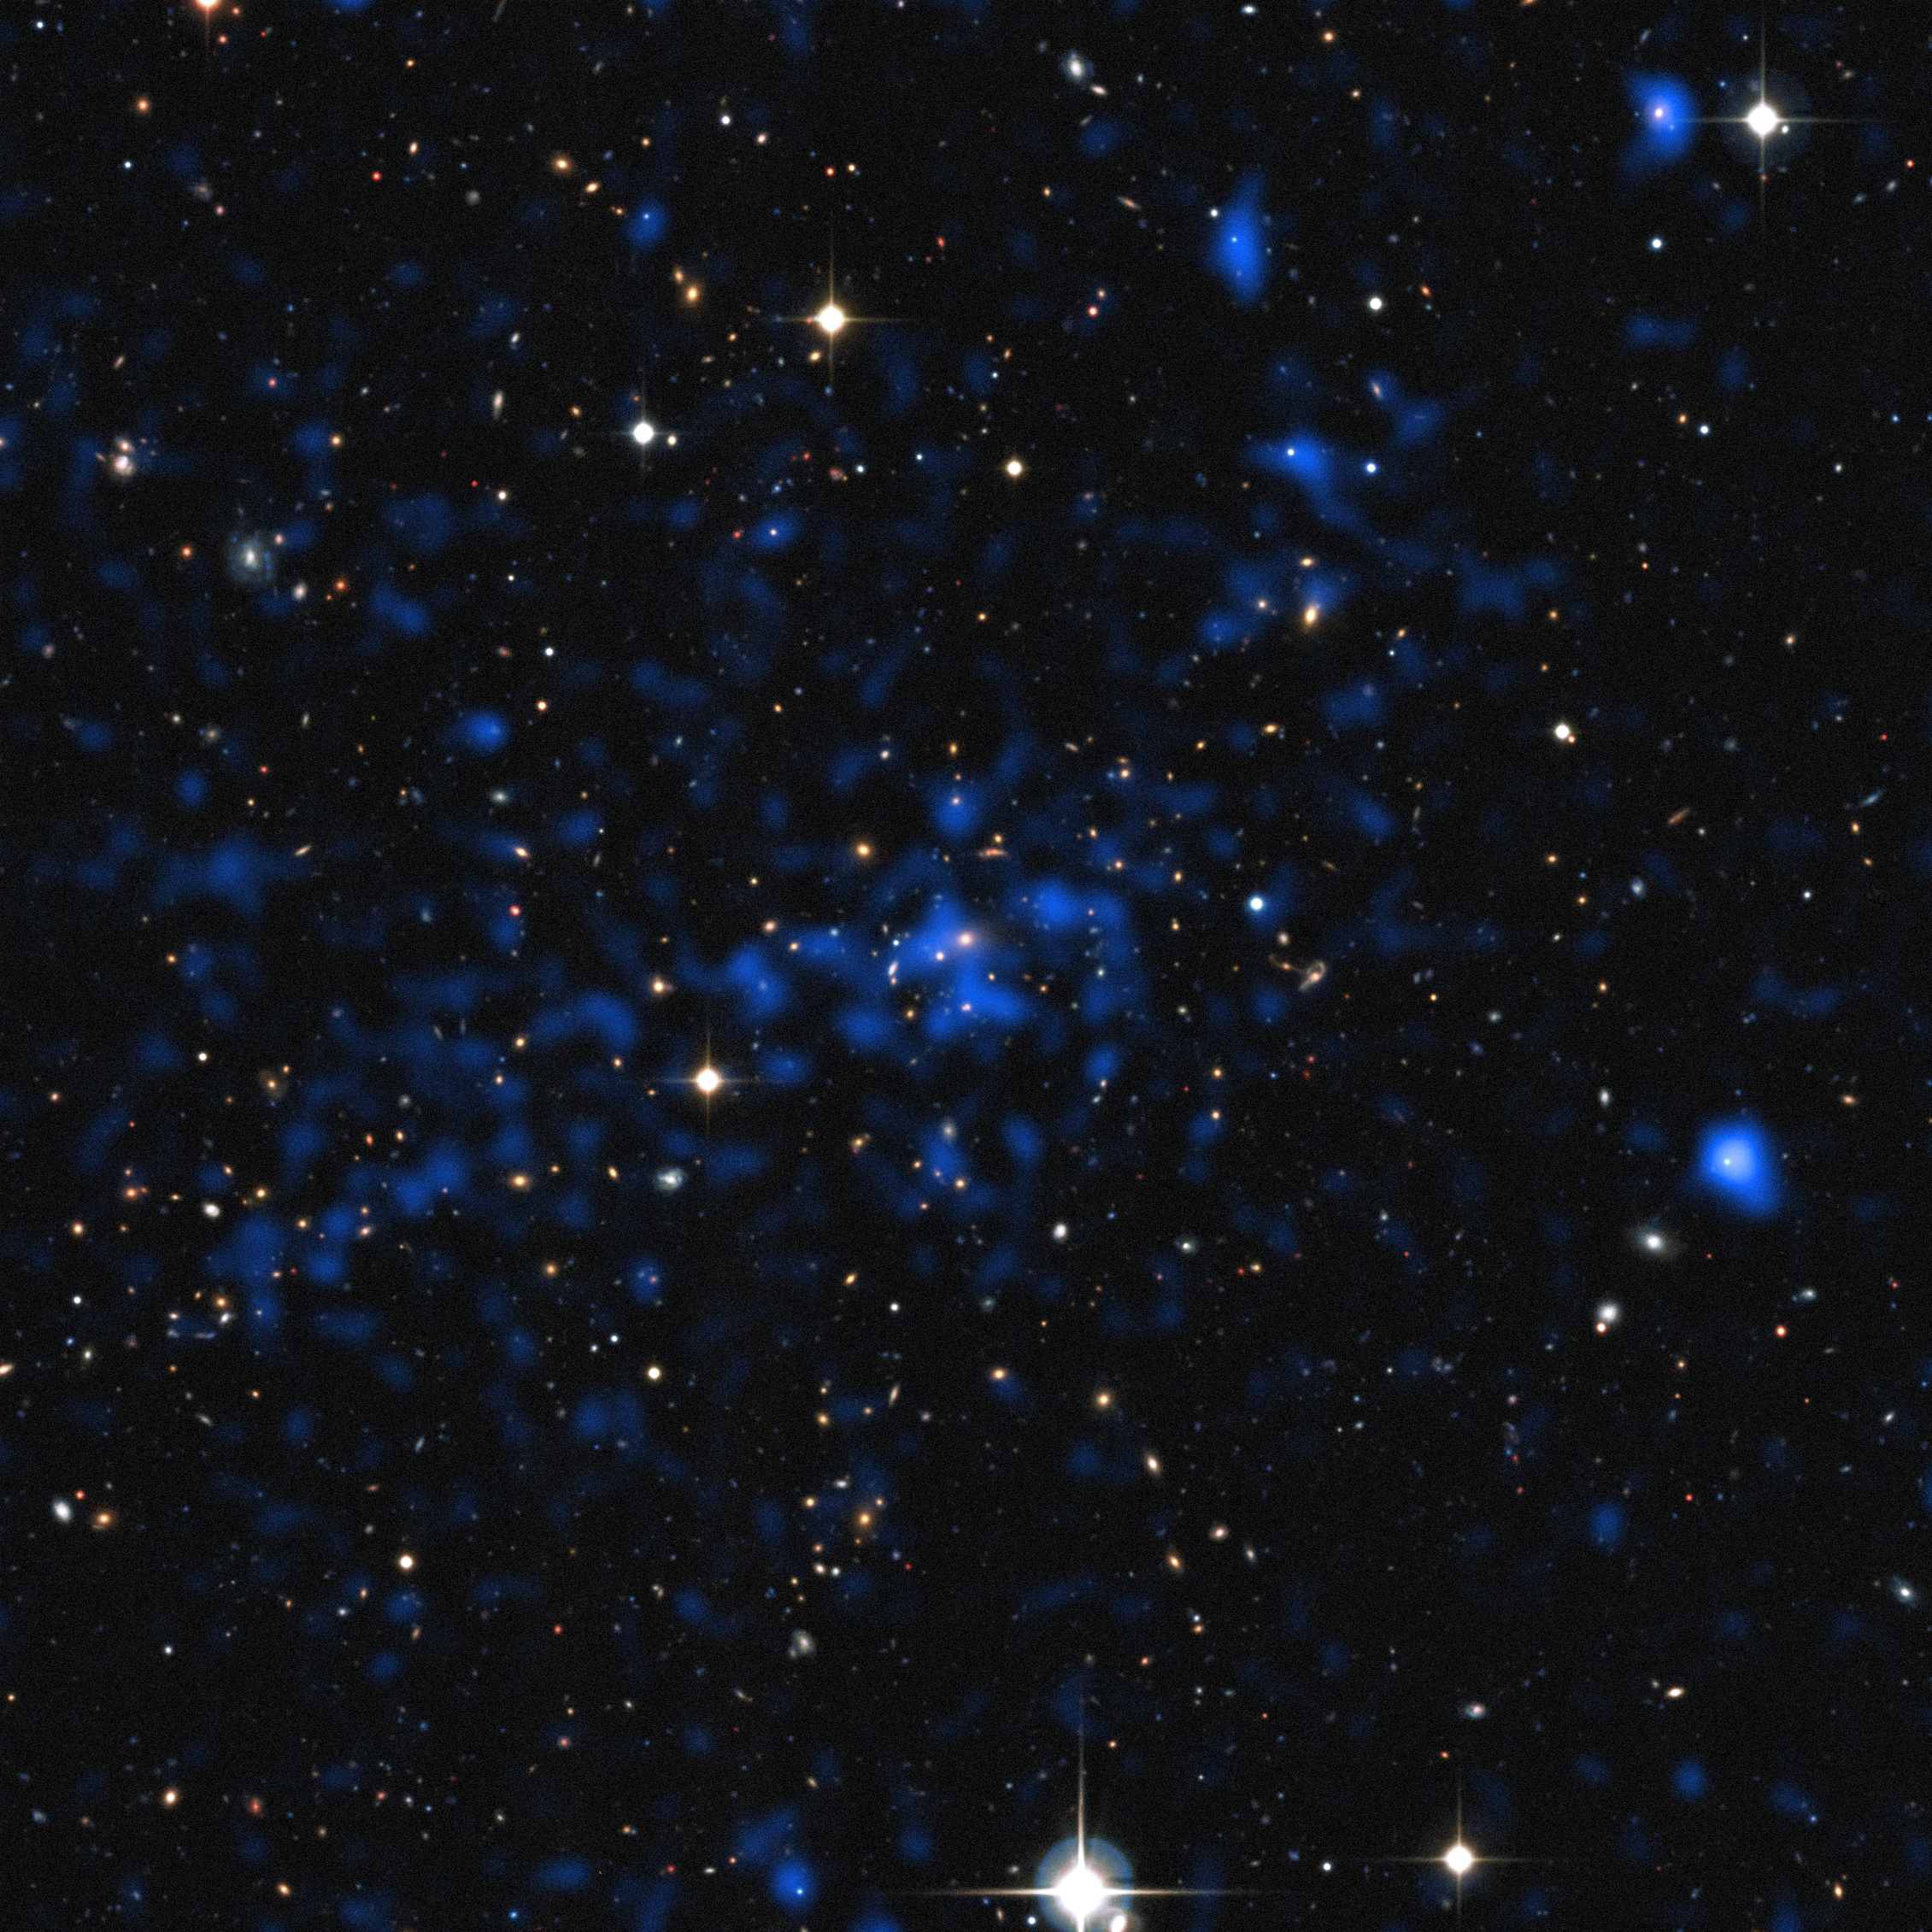

Composite of x-ray and visible light views of a distant cluster of galaxies

This image superimposes an X-ray image of a distant cluster (the blue image, from ESA's XMM-Newton satellite) on top of a ground-based view of the sky (from the Canada France Hawaii Telescope). Some of the brightest X-ray objects are galaxies with brilliant centres powered by supermassive black holes. The cluster at the centre of the picture shows up as an extended patch of X-ray emission, coming from hot gas.

Credit: ESA/XXL consortium/Canada France Hawaii Telescope